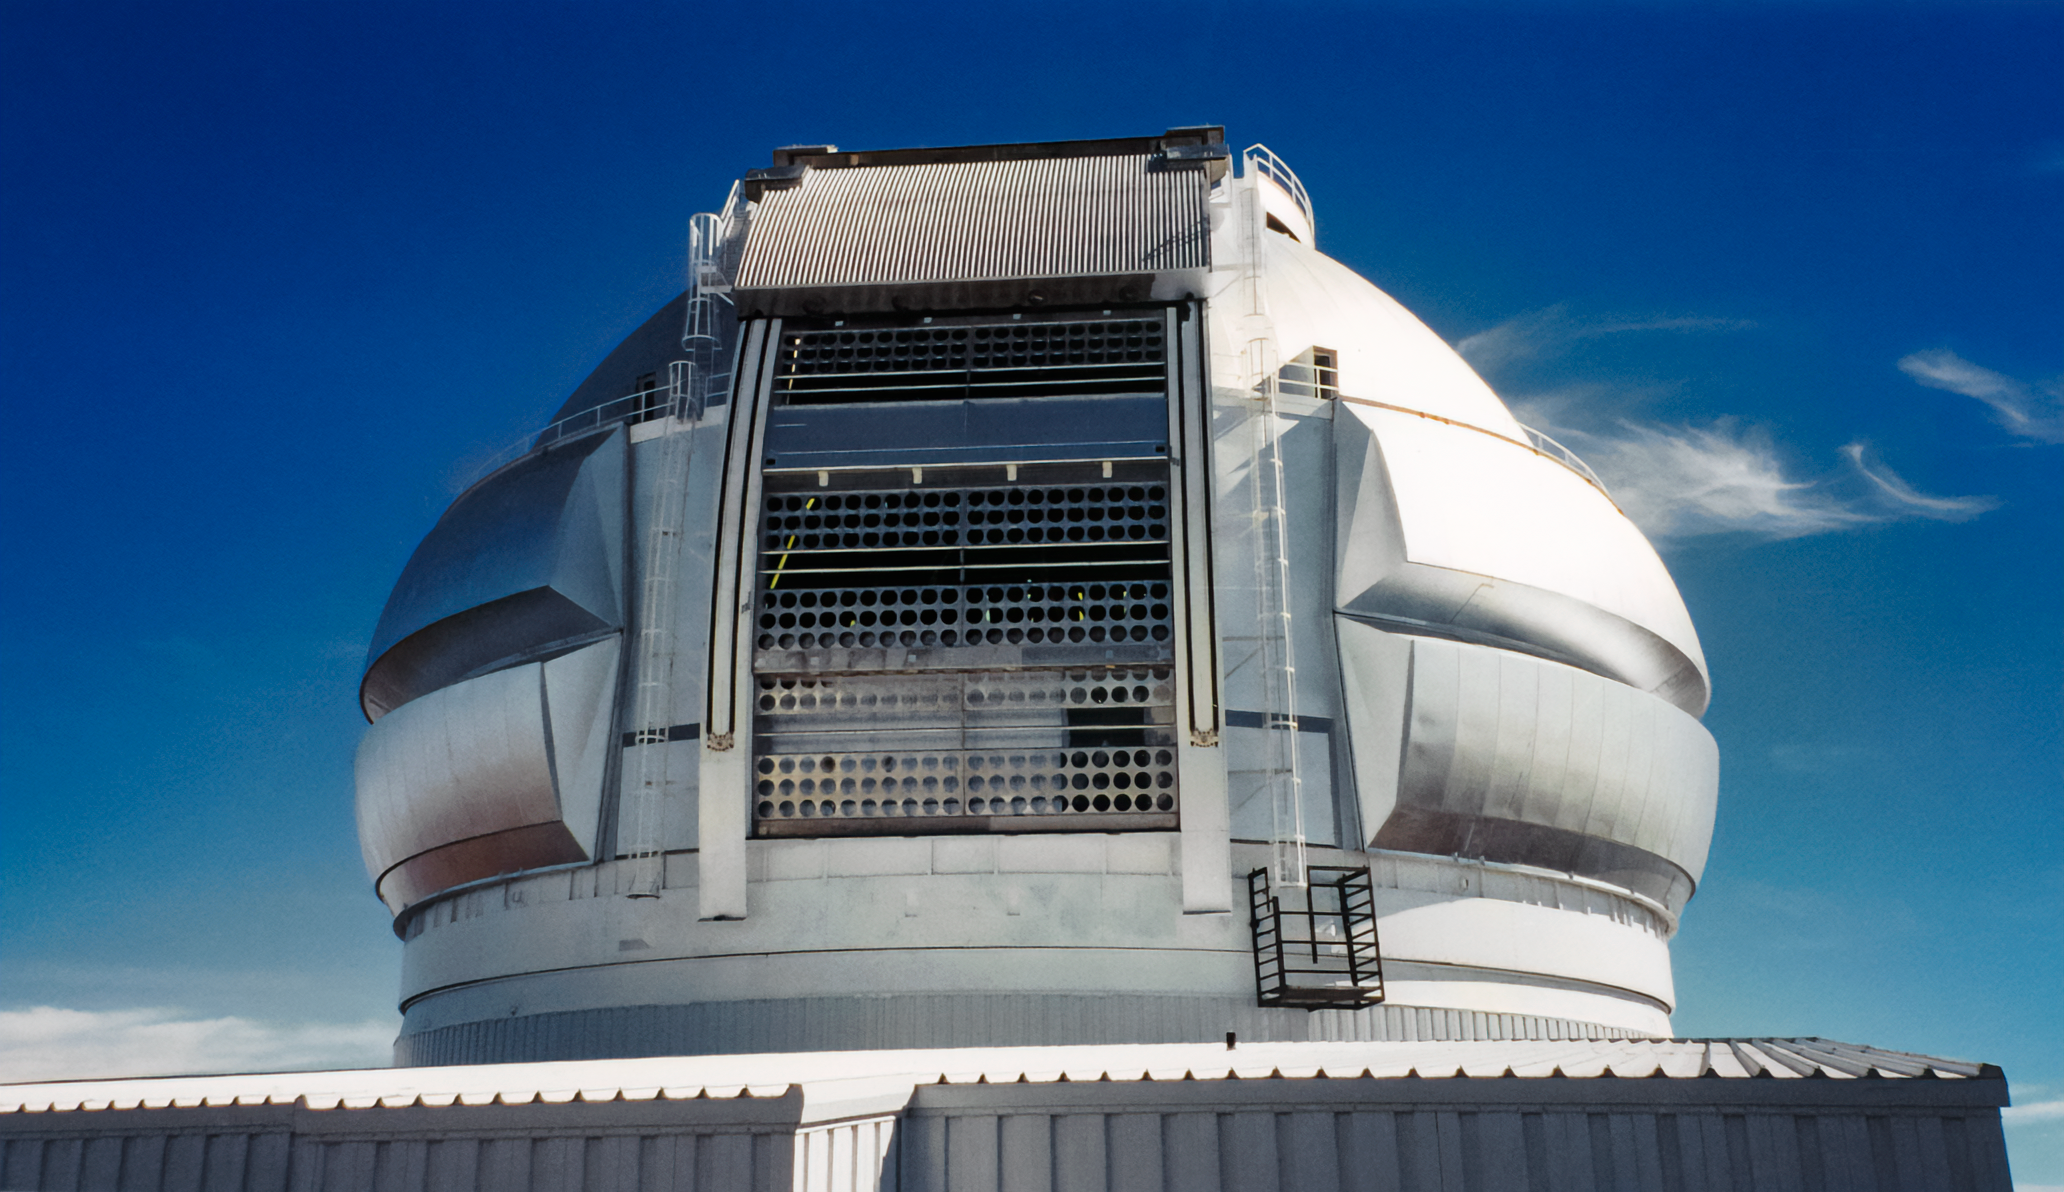

Gemini North Telescope Dome

The dome of the Gemini North telescope, one half of the International Gemini Observatory, a Program of NSF NOIRLab.

Credit: International Gemini Observatory/NOIRLab/NSF/AURA